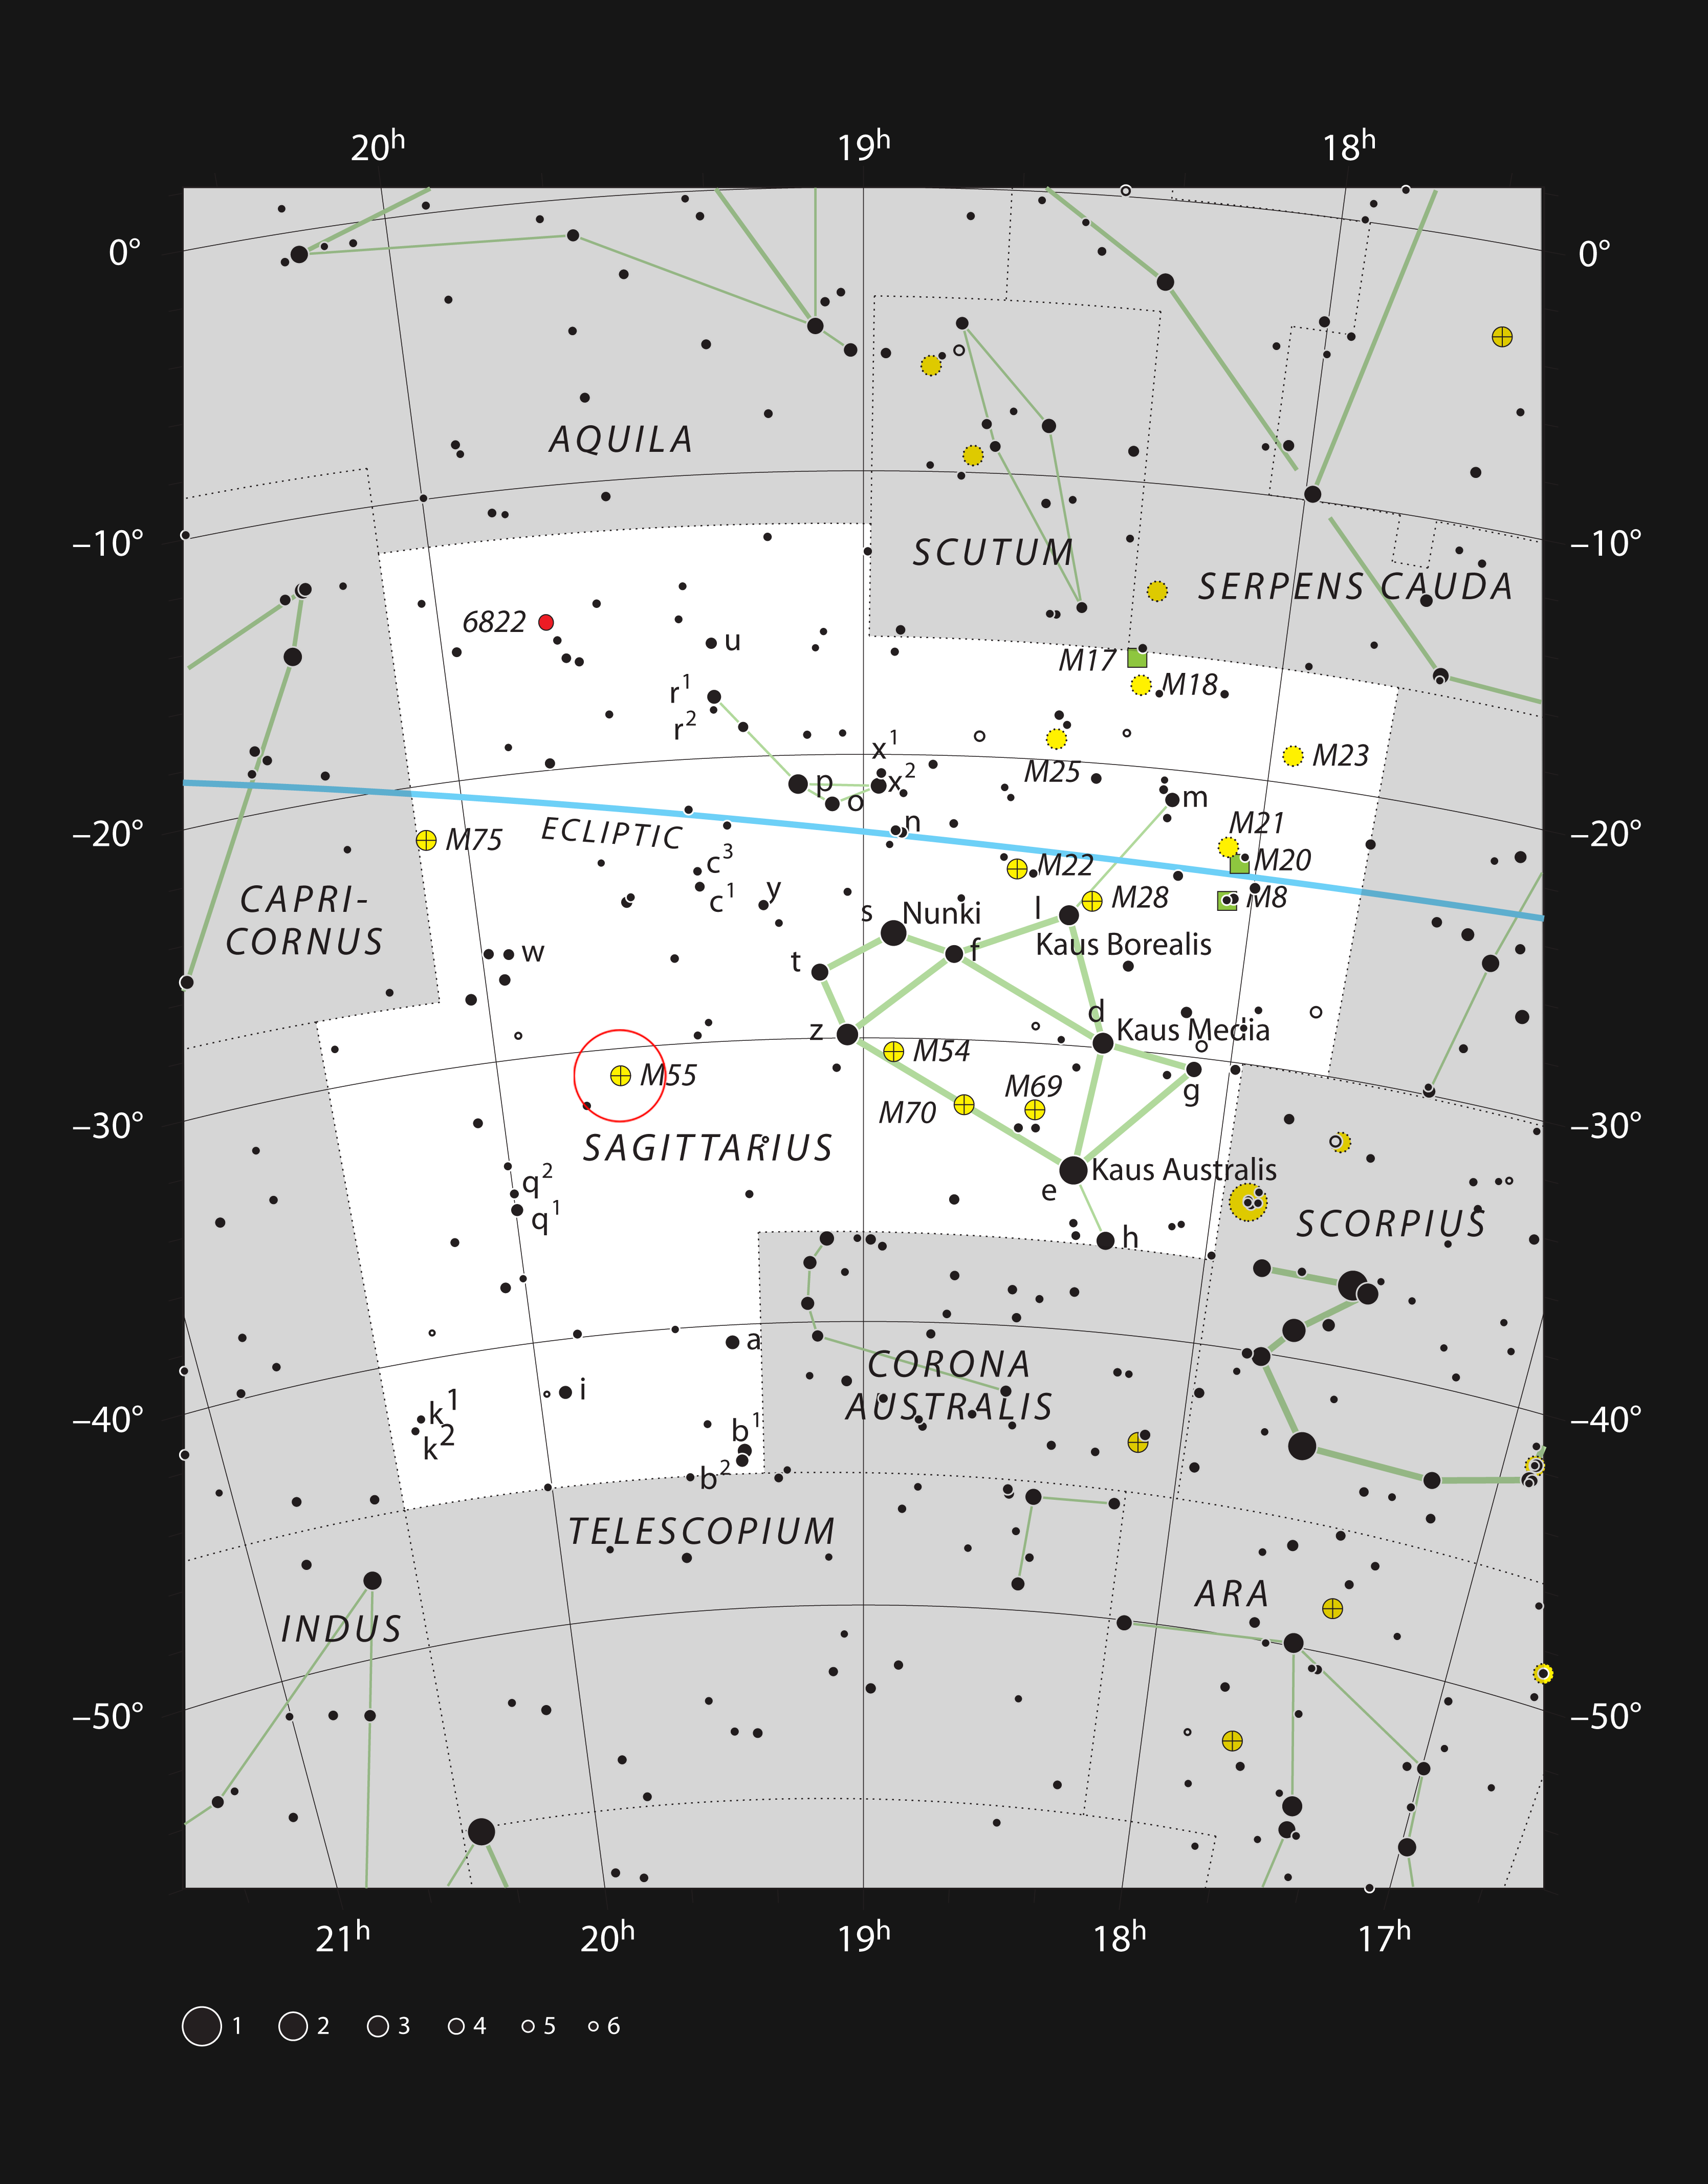

The globular star cluster Messier 55 in the constellation of Sagittarius

This chart shows the location of the globular star cluster Messier 55 within the constellation of Sagittarius (The Archer). This map shows most of the stars visible to the unaided eye under good conditions and the cluster itself is marked with a red circle. This globular cluster can be easily seen with a very small telescope or binoculars.

Credit: ESO, IAU and Sky & Telescope